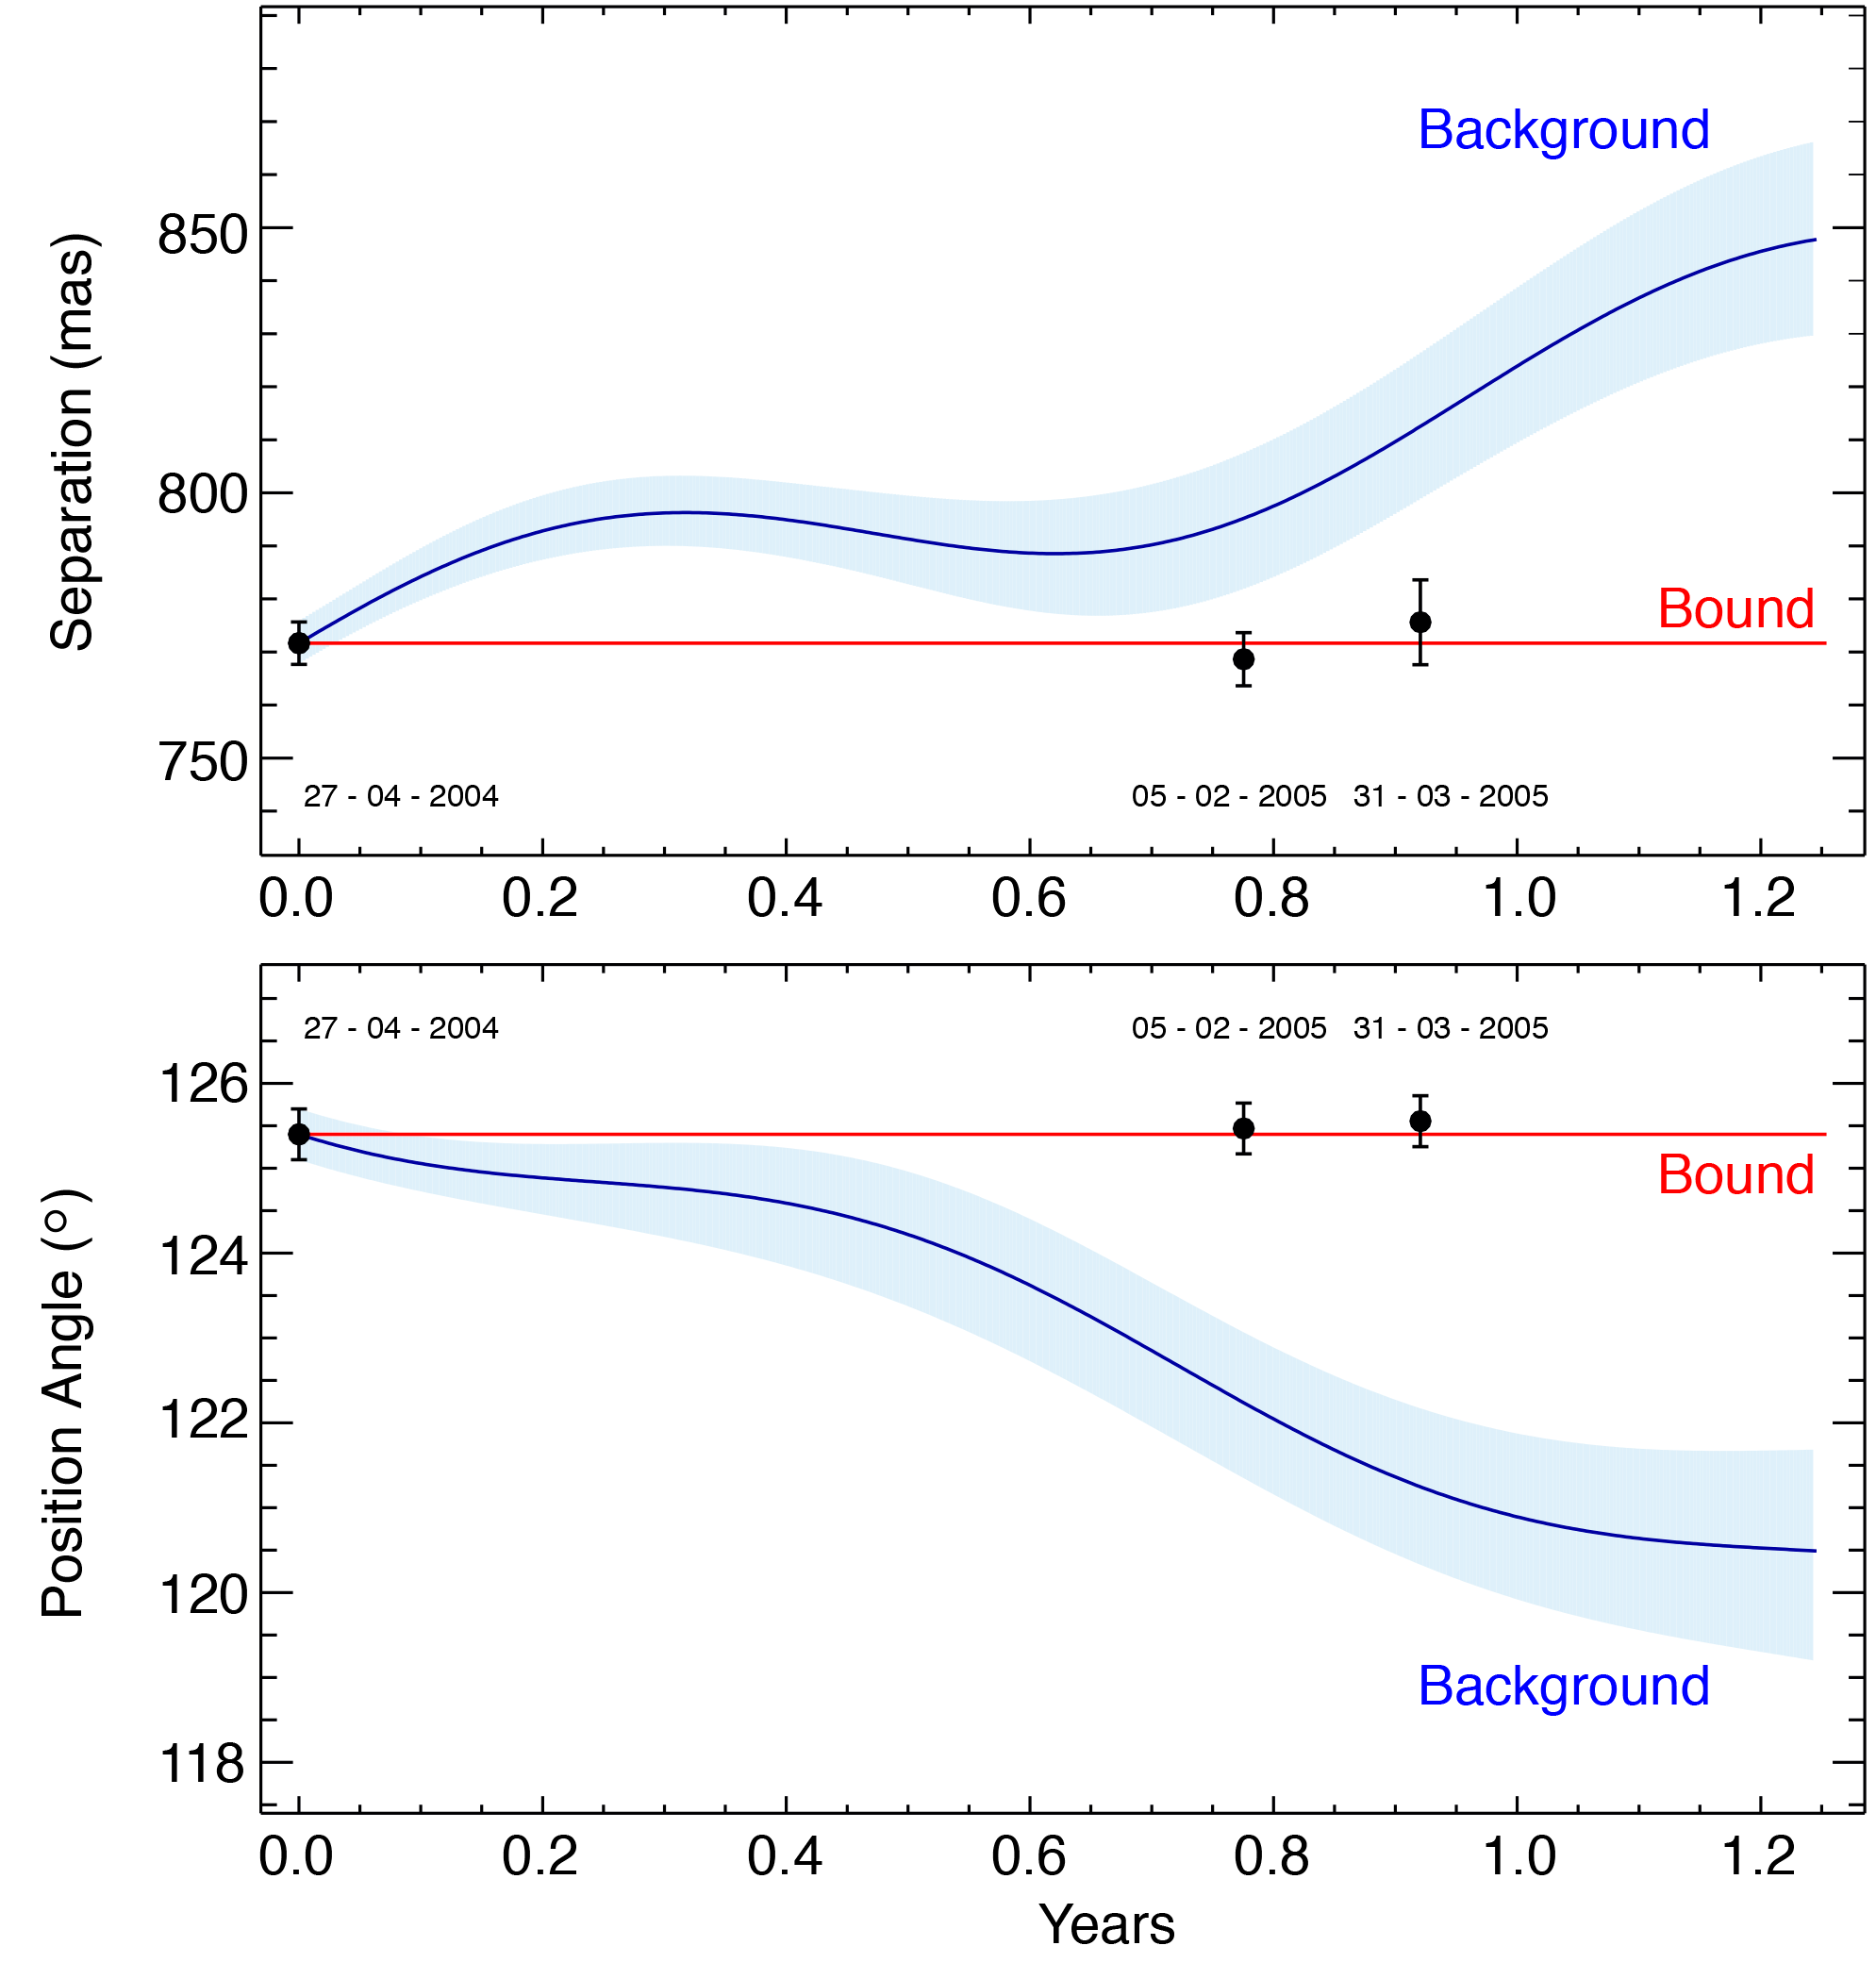

Positions of 2M1207A and of its companion

The relative position of 2M1207b with respect to 2M1207a at three different epochs (April 2004, February and March 2005). The top panel shows the separation between the two objects in milli-arcseconds, while the lower one represents the relative angle. The blue line shows the predicted change in position if the feeble speck of light would have been a background object. It is clear however that the data indicate that the two objects move together in the sky, hence are bound (red line).

Credit: ESO